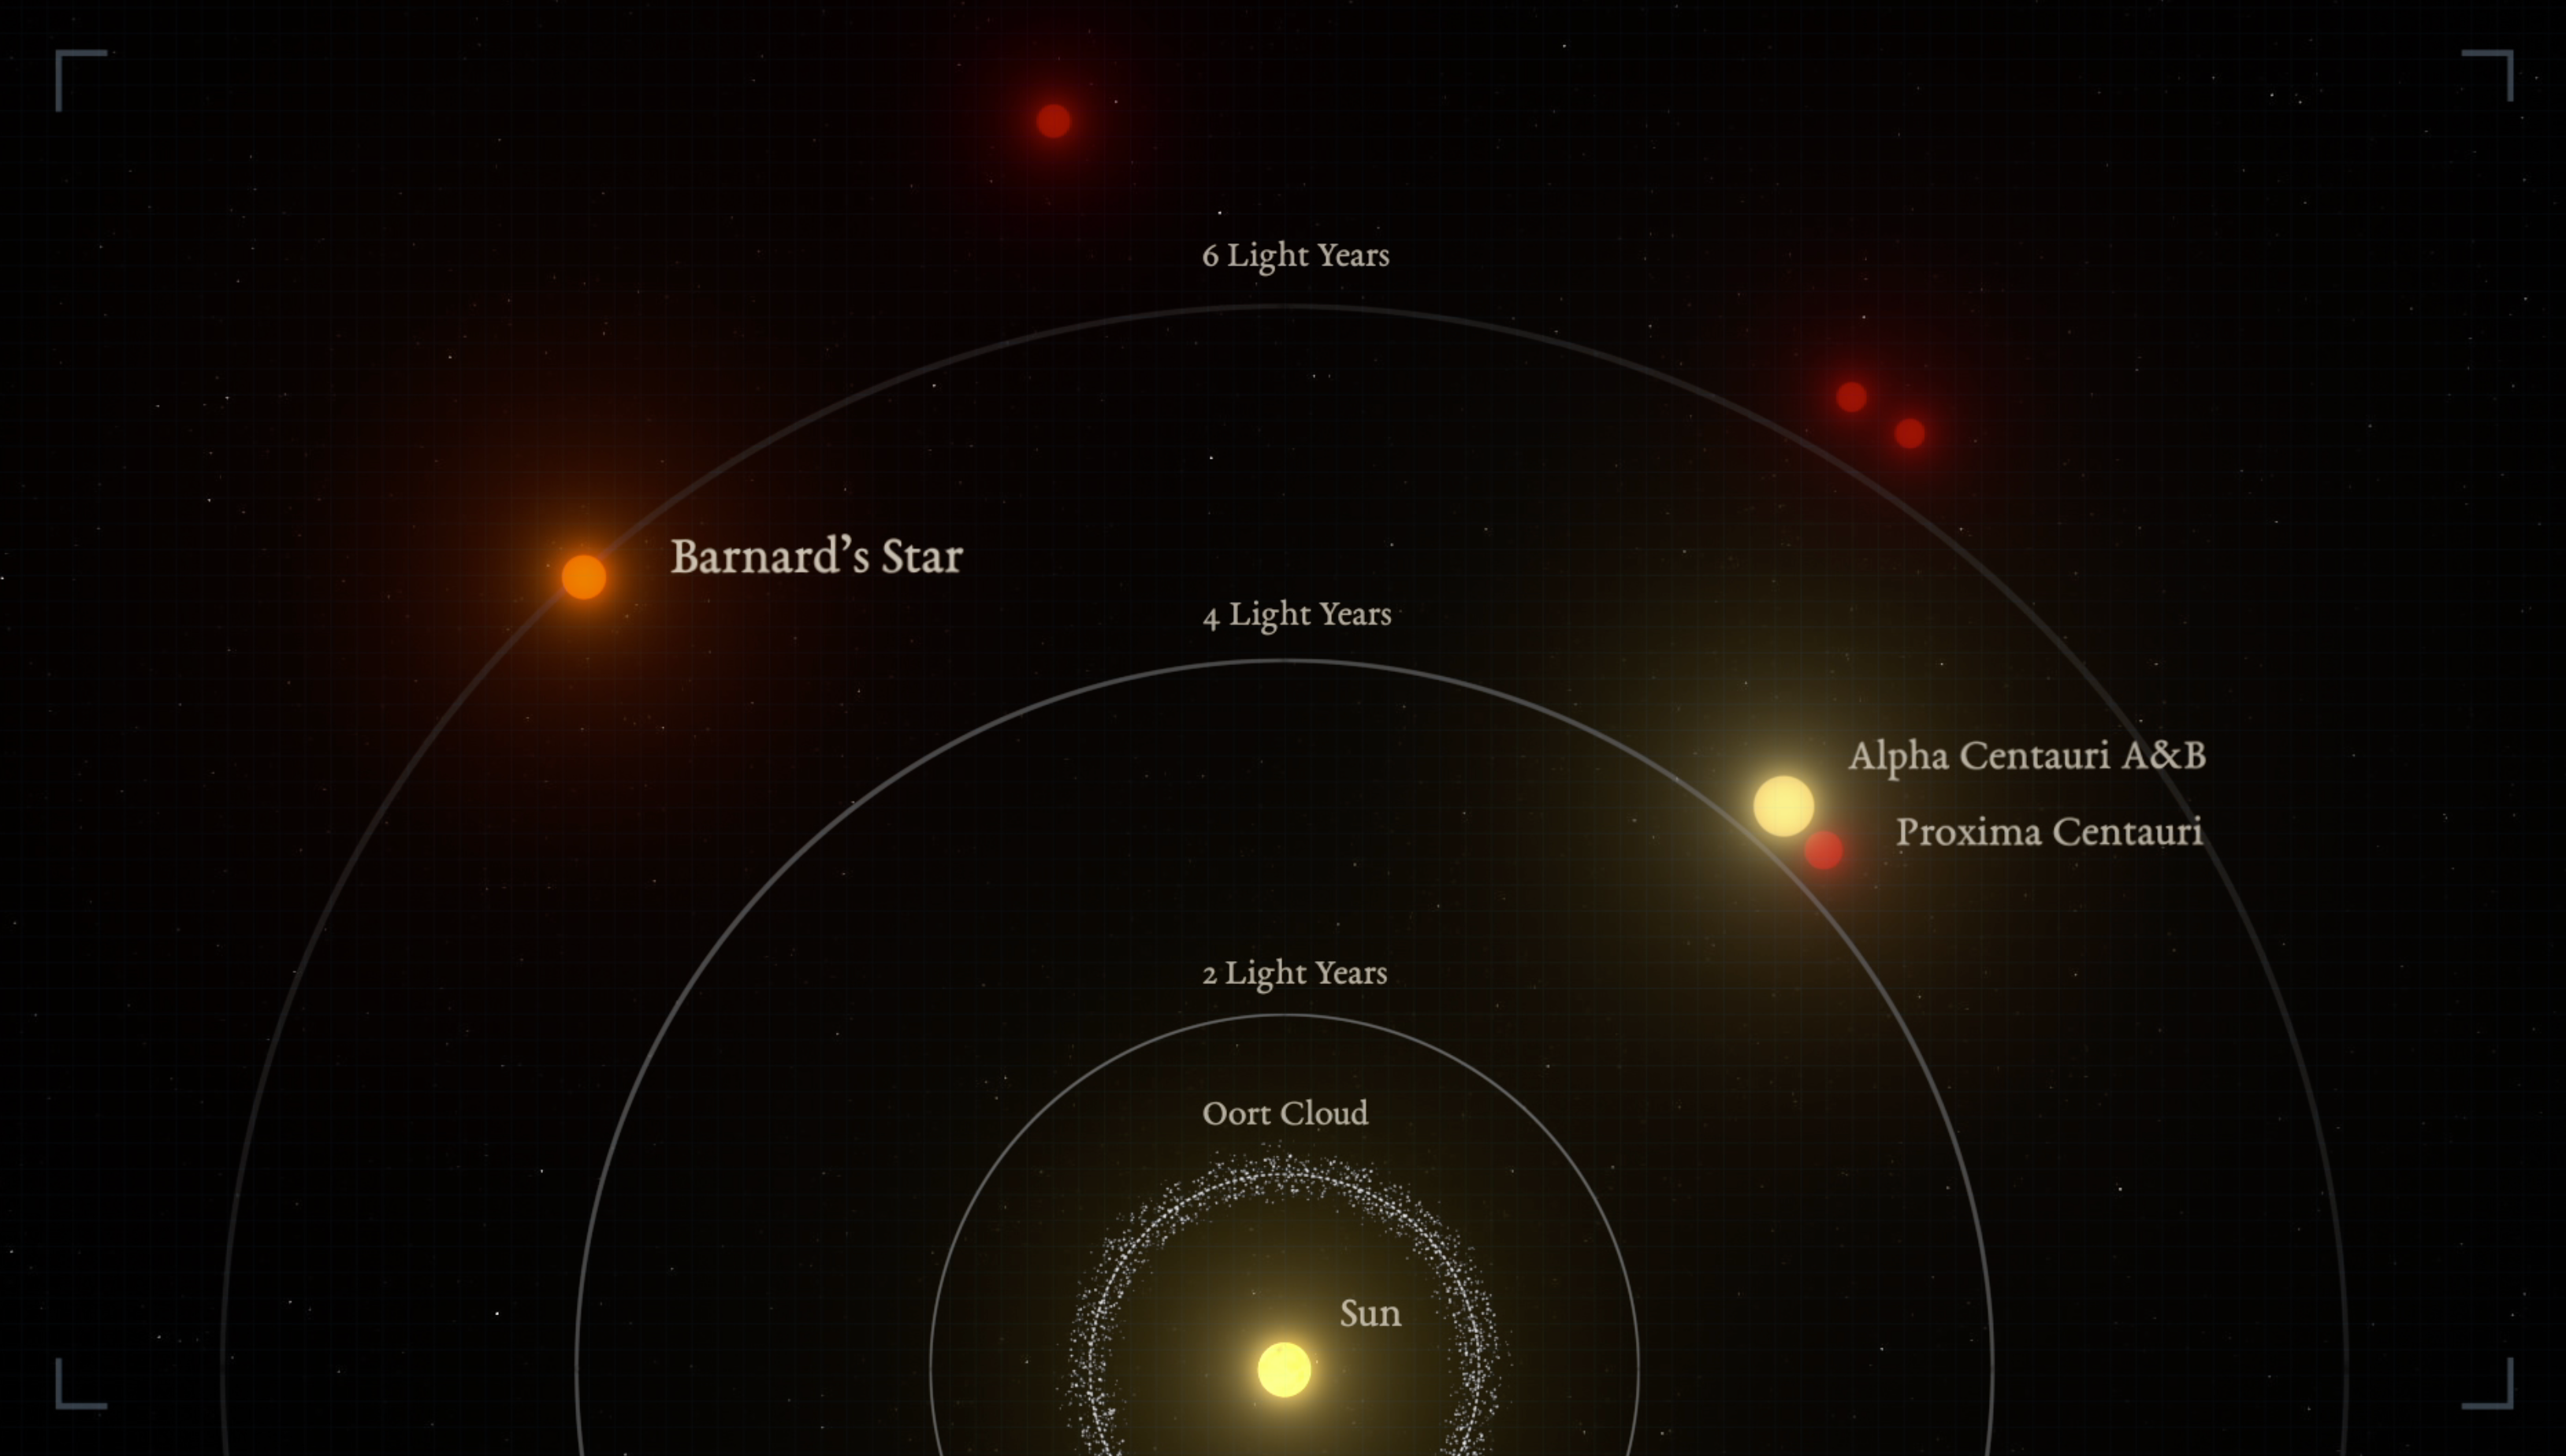

The nearest stars to the Sun (infographic)

Graphic representation of the relative distances between the nearest stars and the Sun. Barnard’s star is the second closest star system to the Sun, and the nearest single star to us.

Credit: IEEC/Science-Wave – Guillem Ramisa